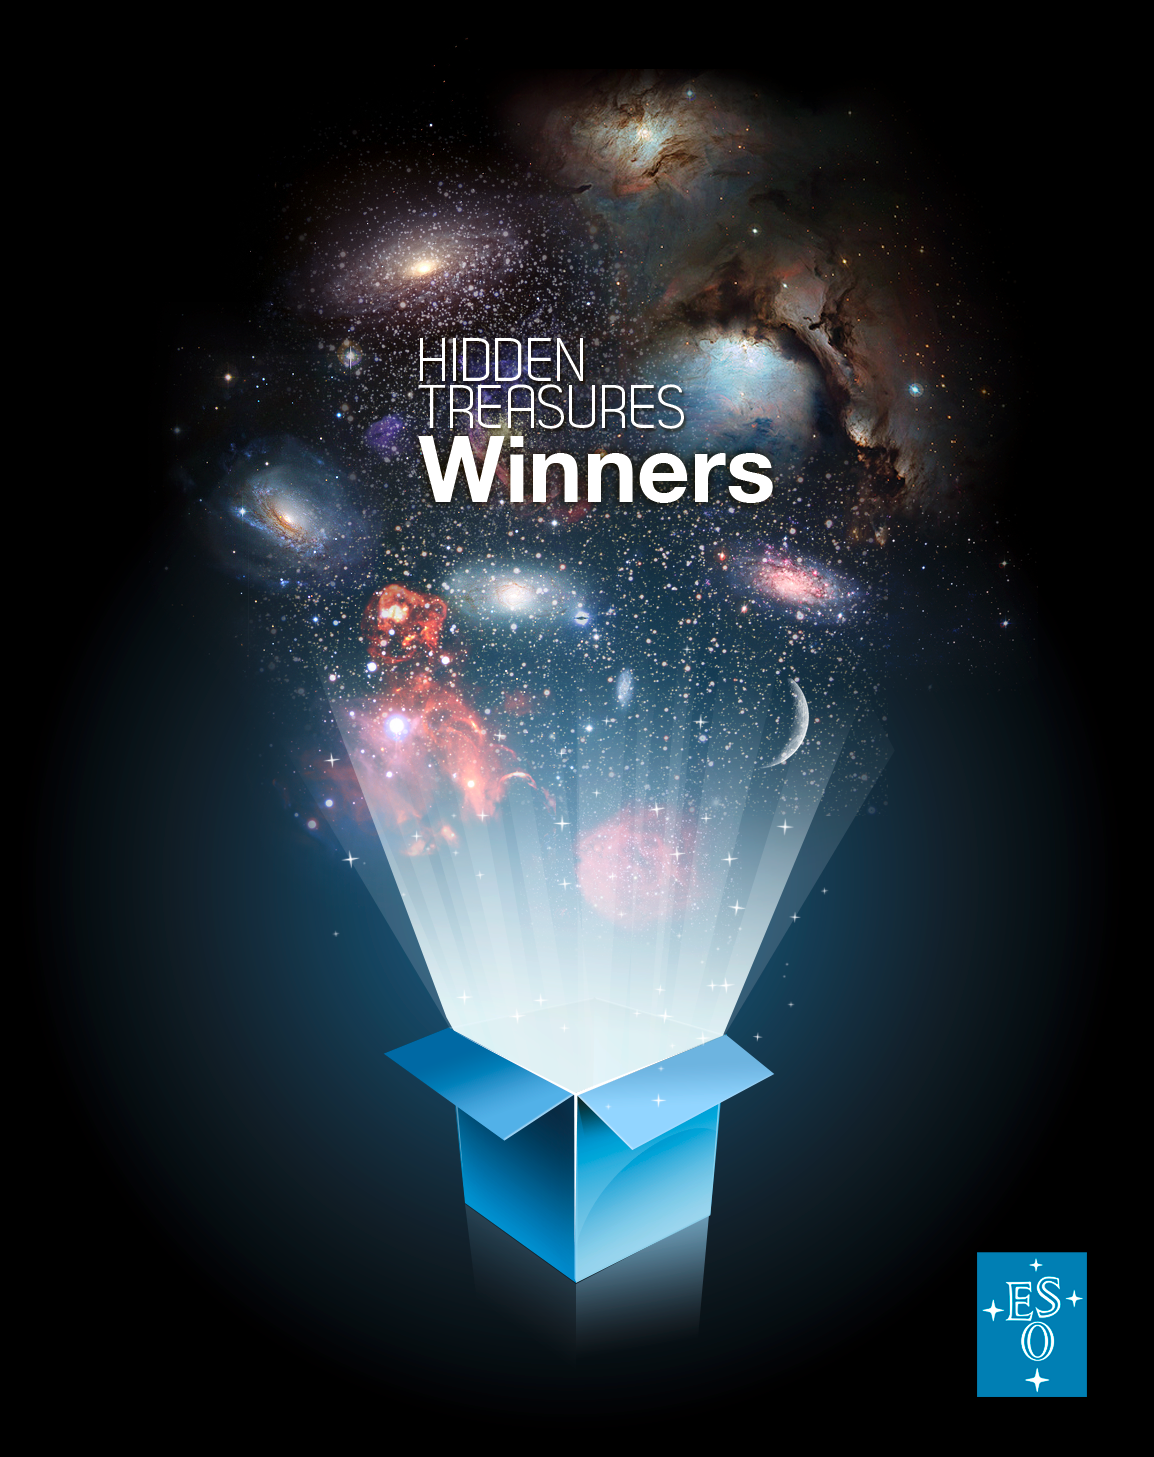

The winners of ESO’s Hidden Treasures 2010 competition

This is a mosaic composed of some of the winning entries for ESO’s Hidden Treasures 2010 astrophotography competition — an open competition organised by ESO between October and November 2010 for anyone who enjoys making beautiful images of the night sky using real astronomical data. The competition had extremely attractive prizes for the lucky winners, who produced the most beautiful and original images, including an all expenses paid trip to ESO’s Very Large Telescope (VLT) on Cerro Paranal, in Chile, the world’s most advanced optical telescope.

Credit: ESO/ESO's Hidden Treasures 2010 winners